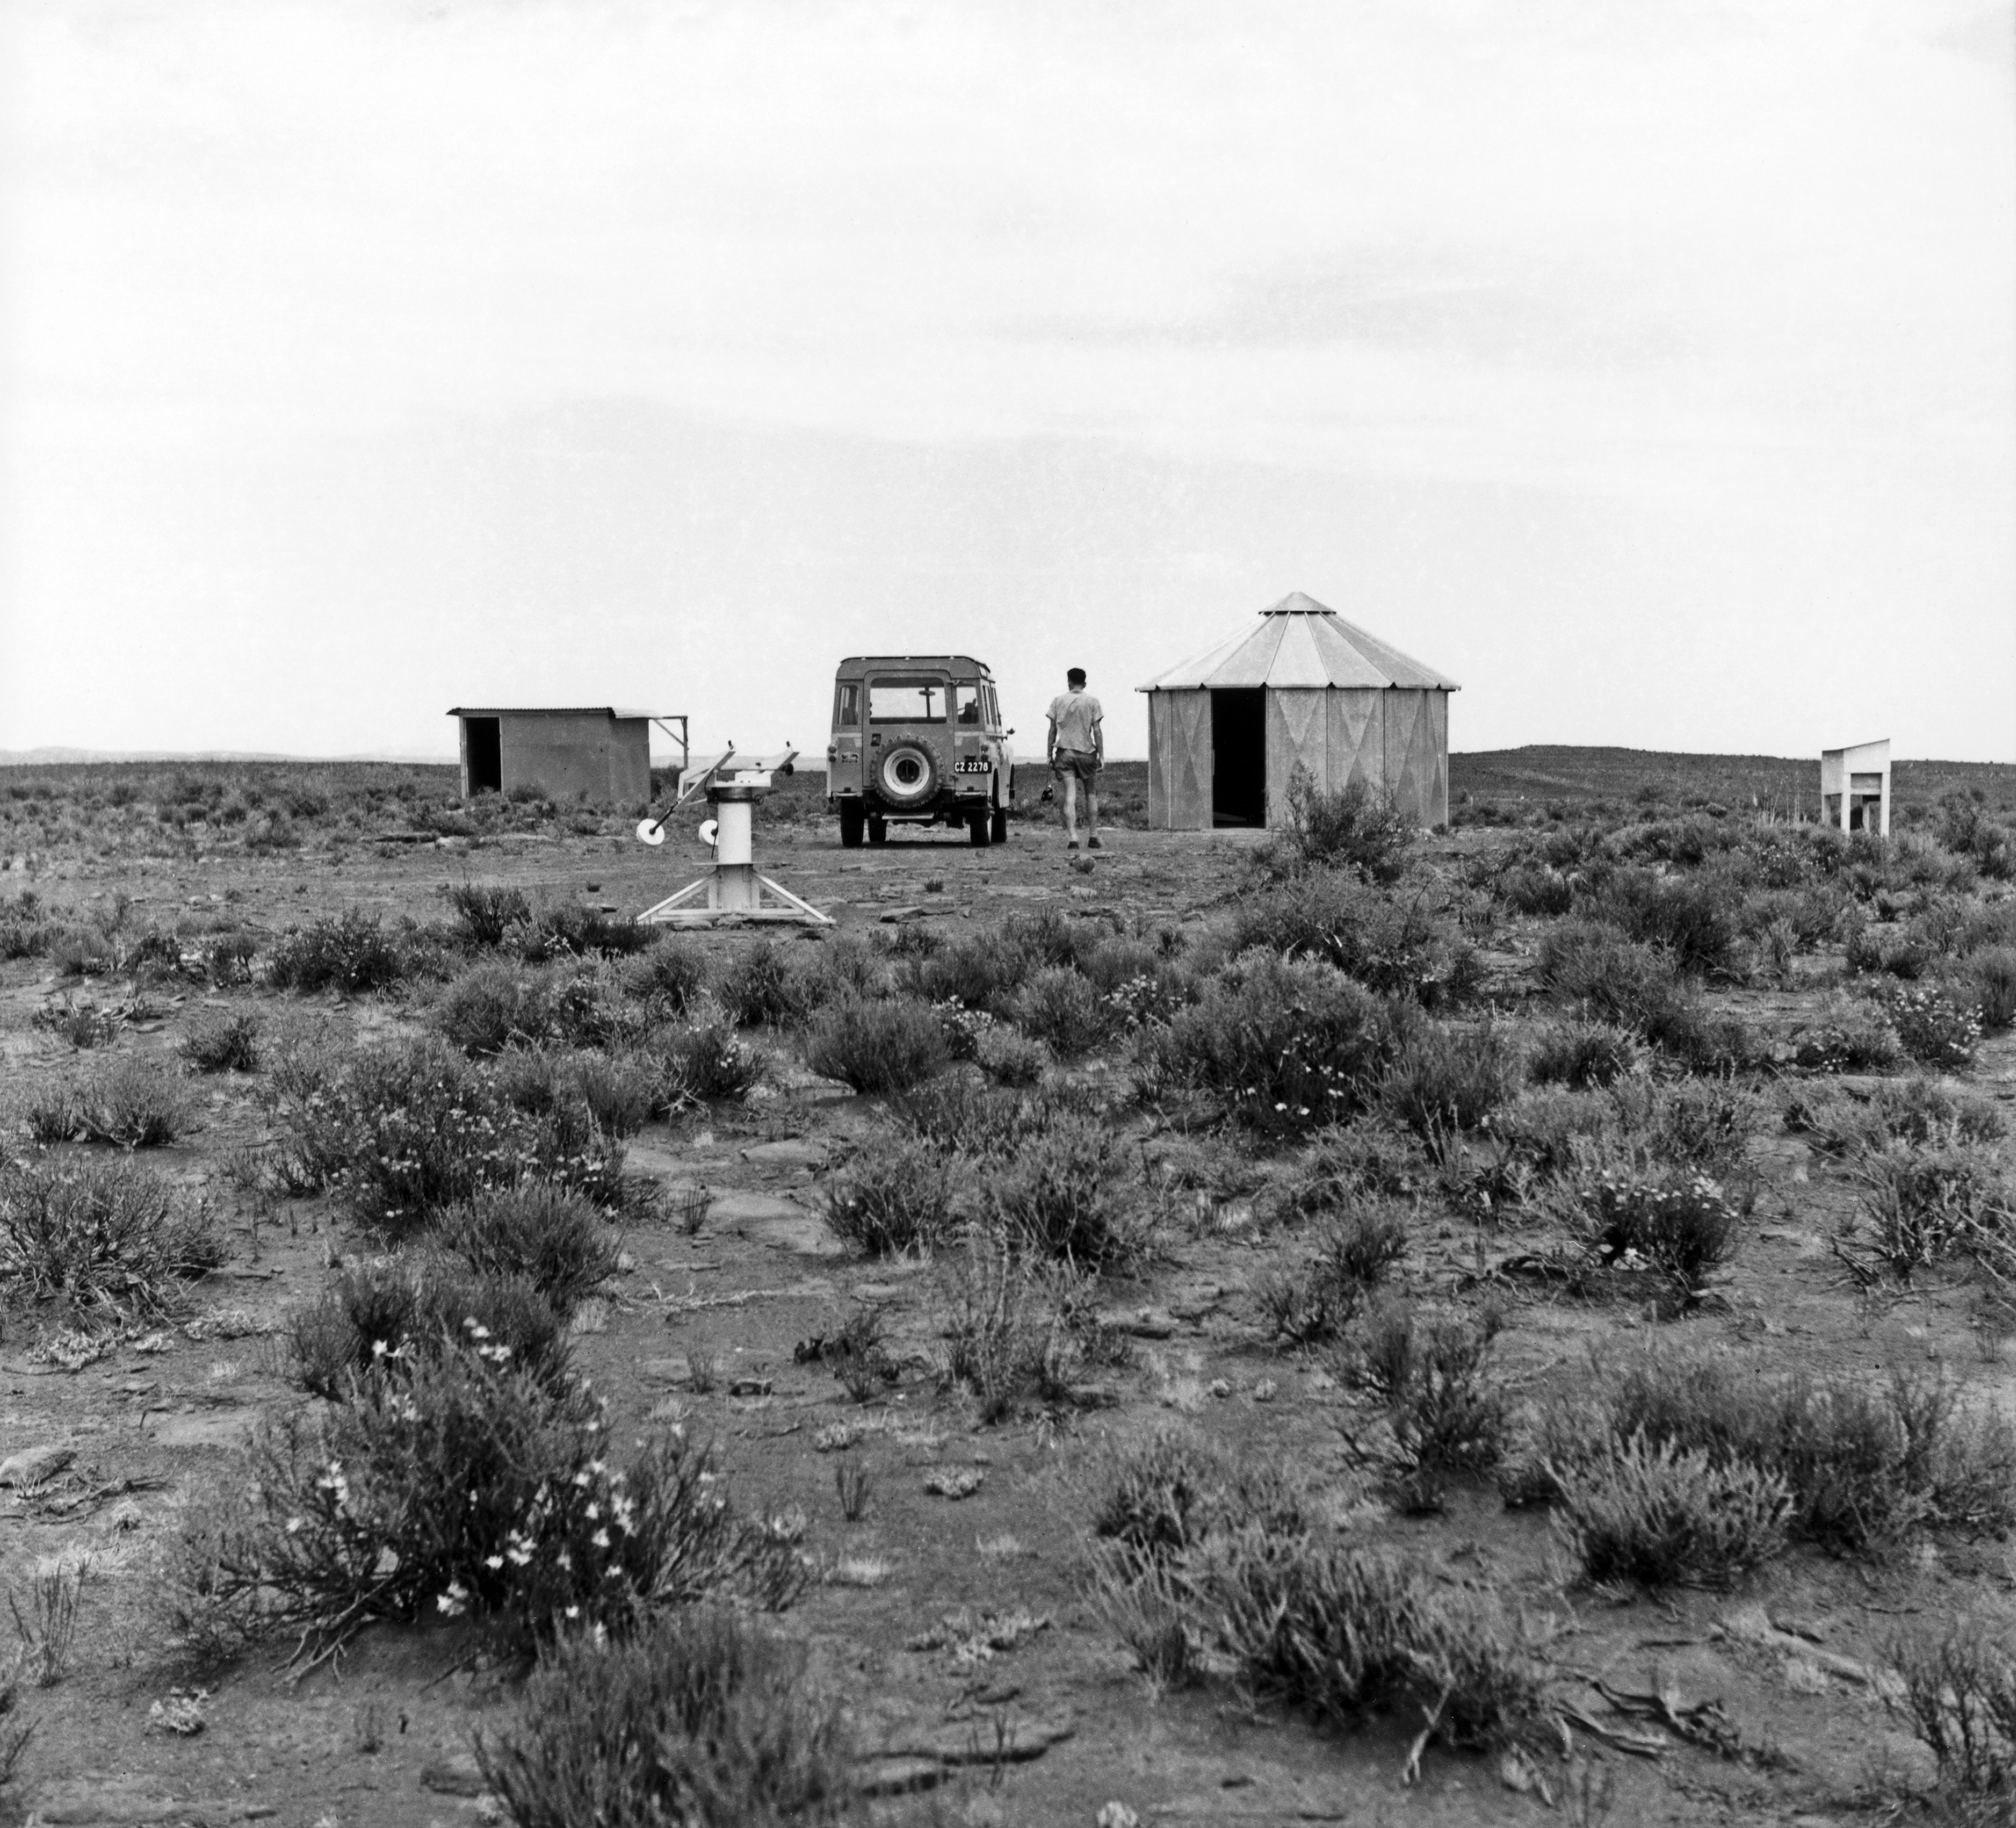

"Comprehensive Programme" site testing

1962, the "Comprehensive Programme", site testing at Zeekoegat Station.

Credit: ESO